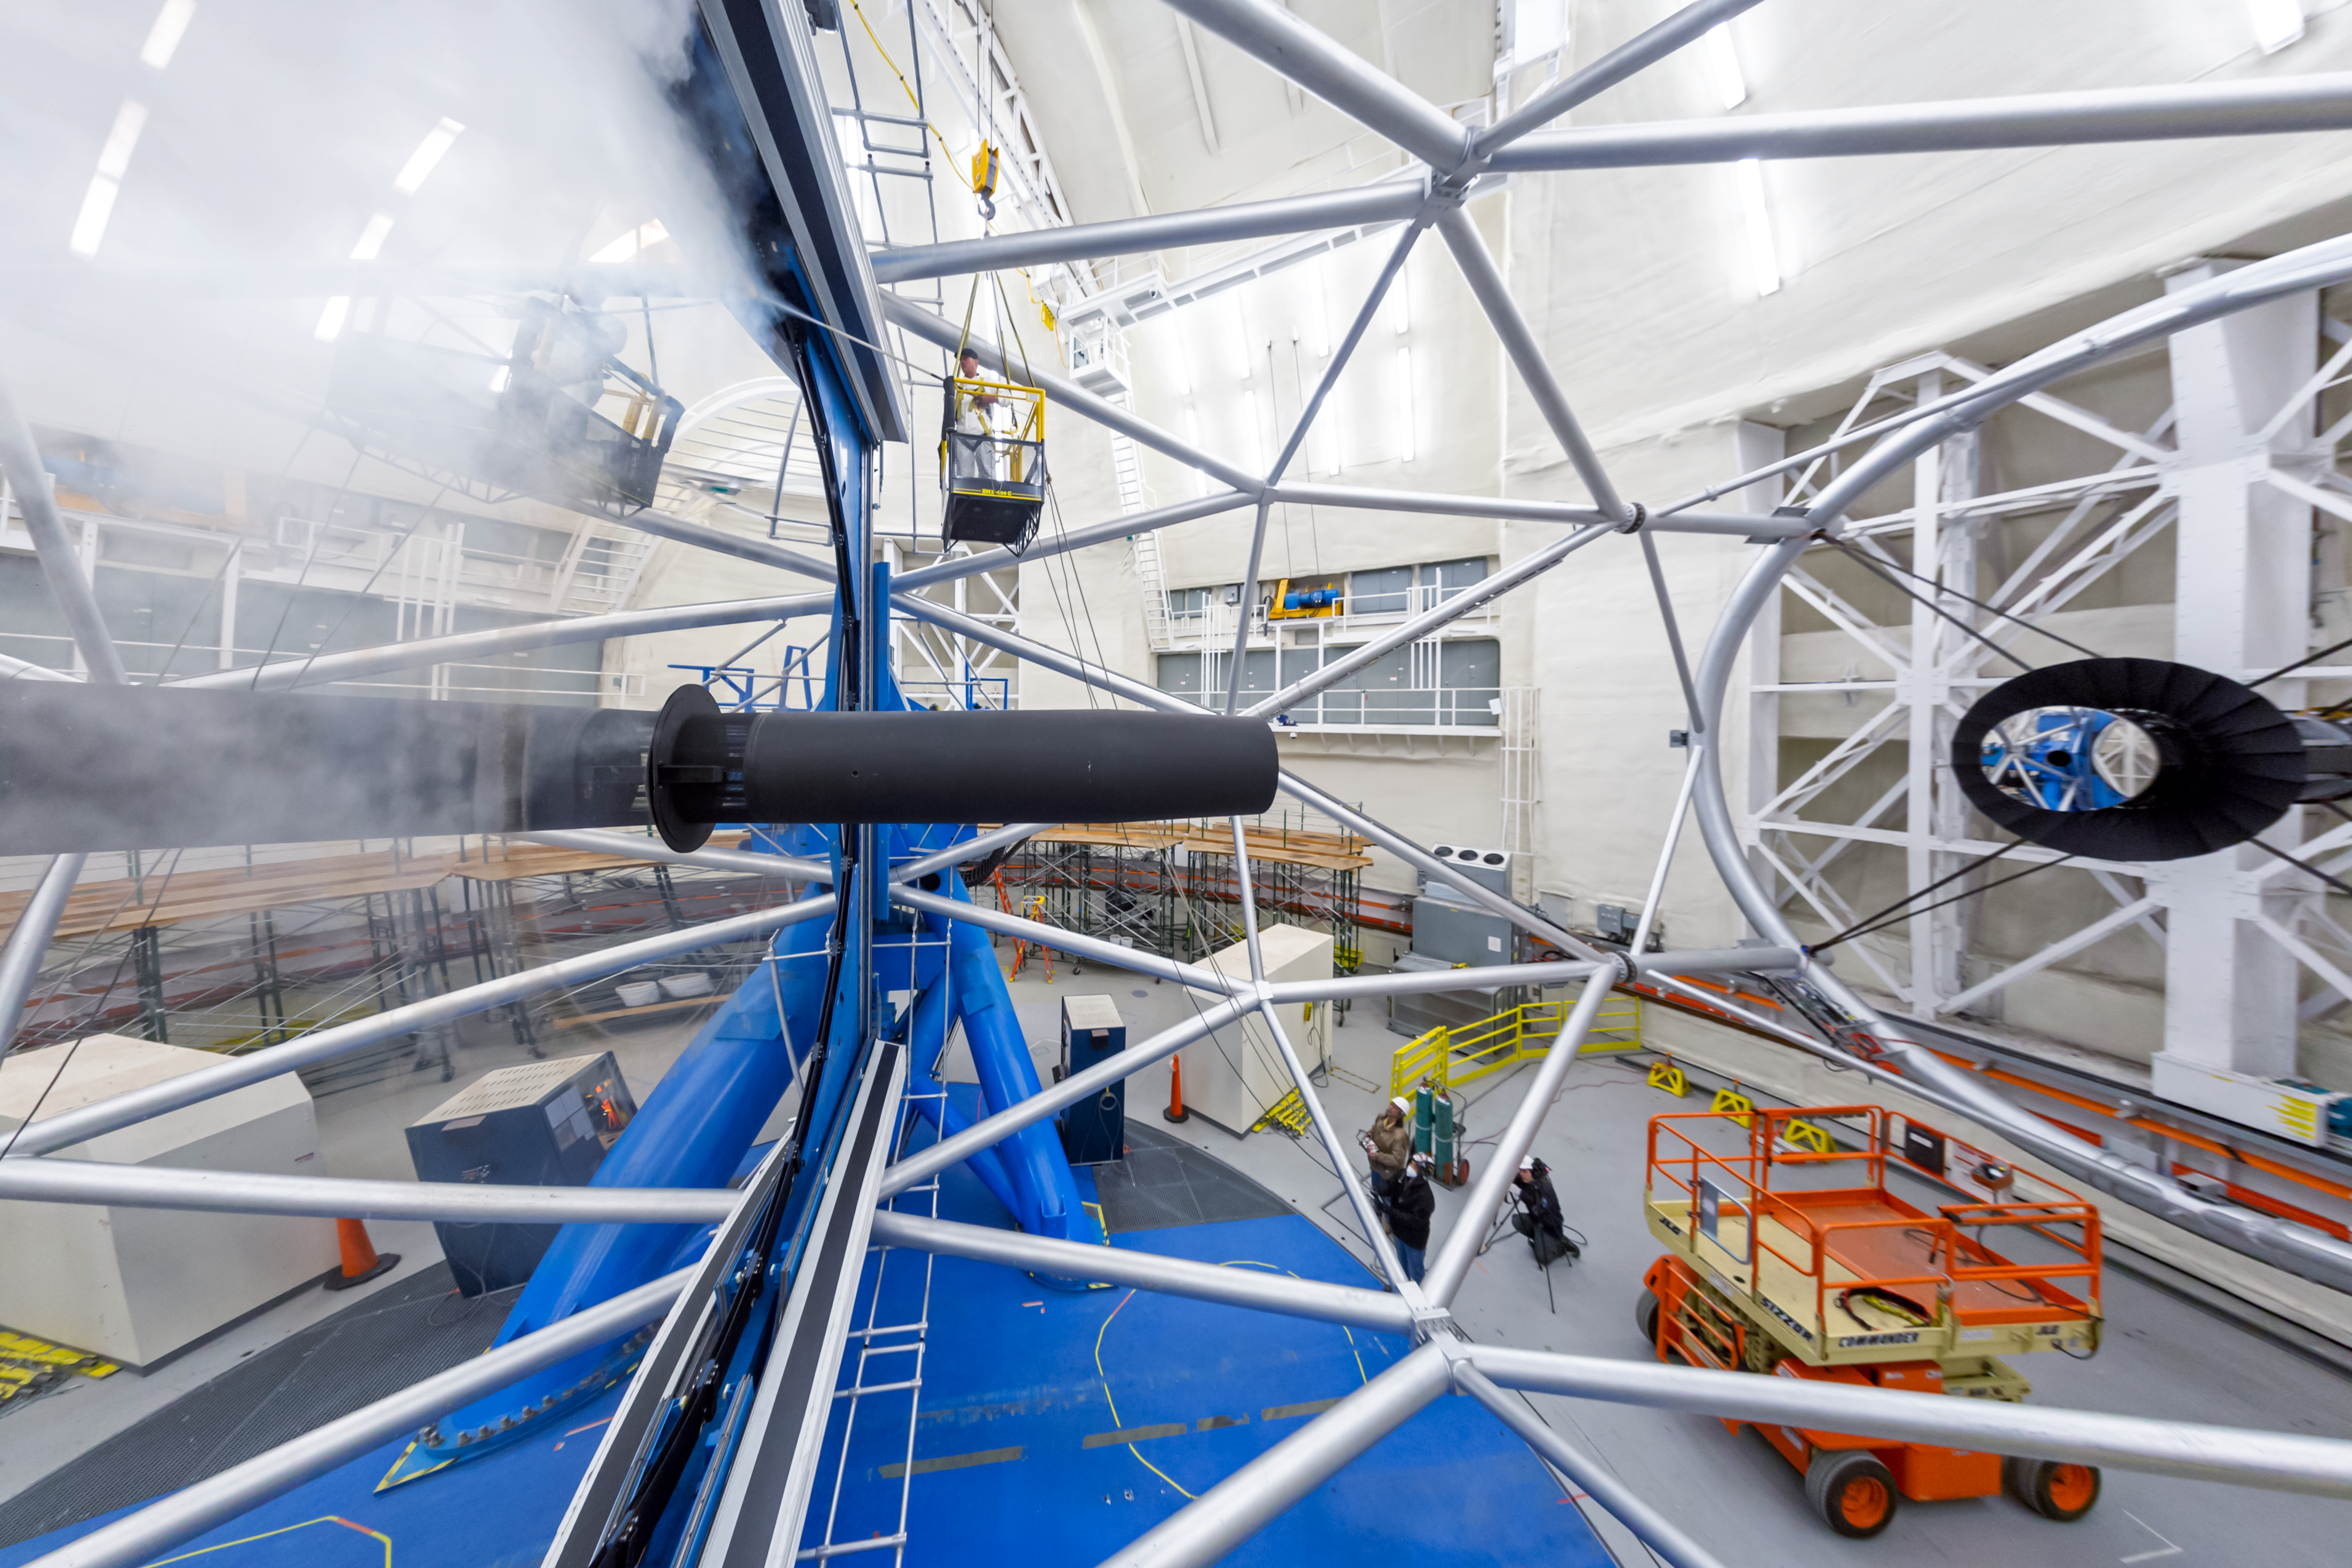

Gemini North Telescope Mirror Cleaning

Cleaning the mirror on the Gemini North telescope, one half of the International Gemini Observatory operated by NSF NOIRLab, located near the summit of Maunakea in Hawaiʻi.

Credit: NOIRLab/NSF/AURA/ P. Horálek